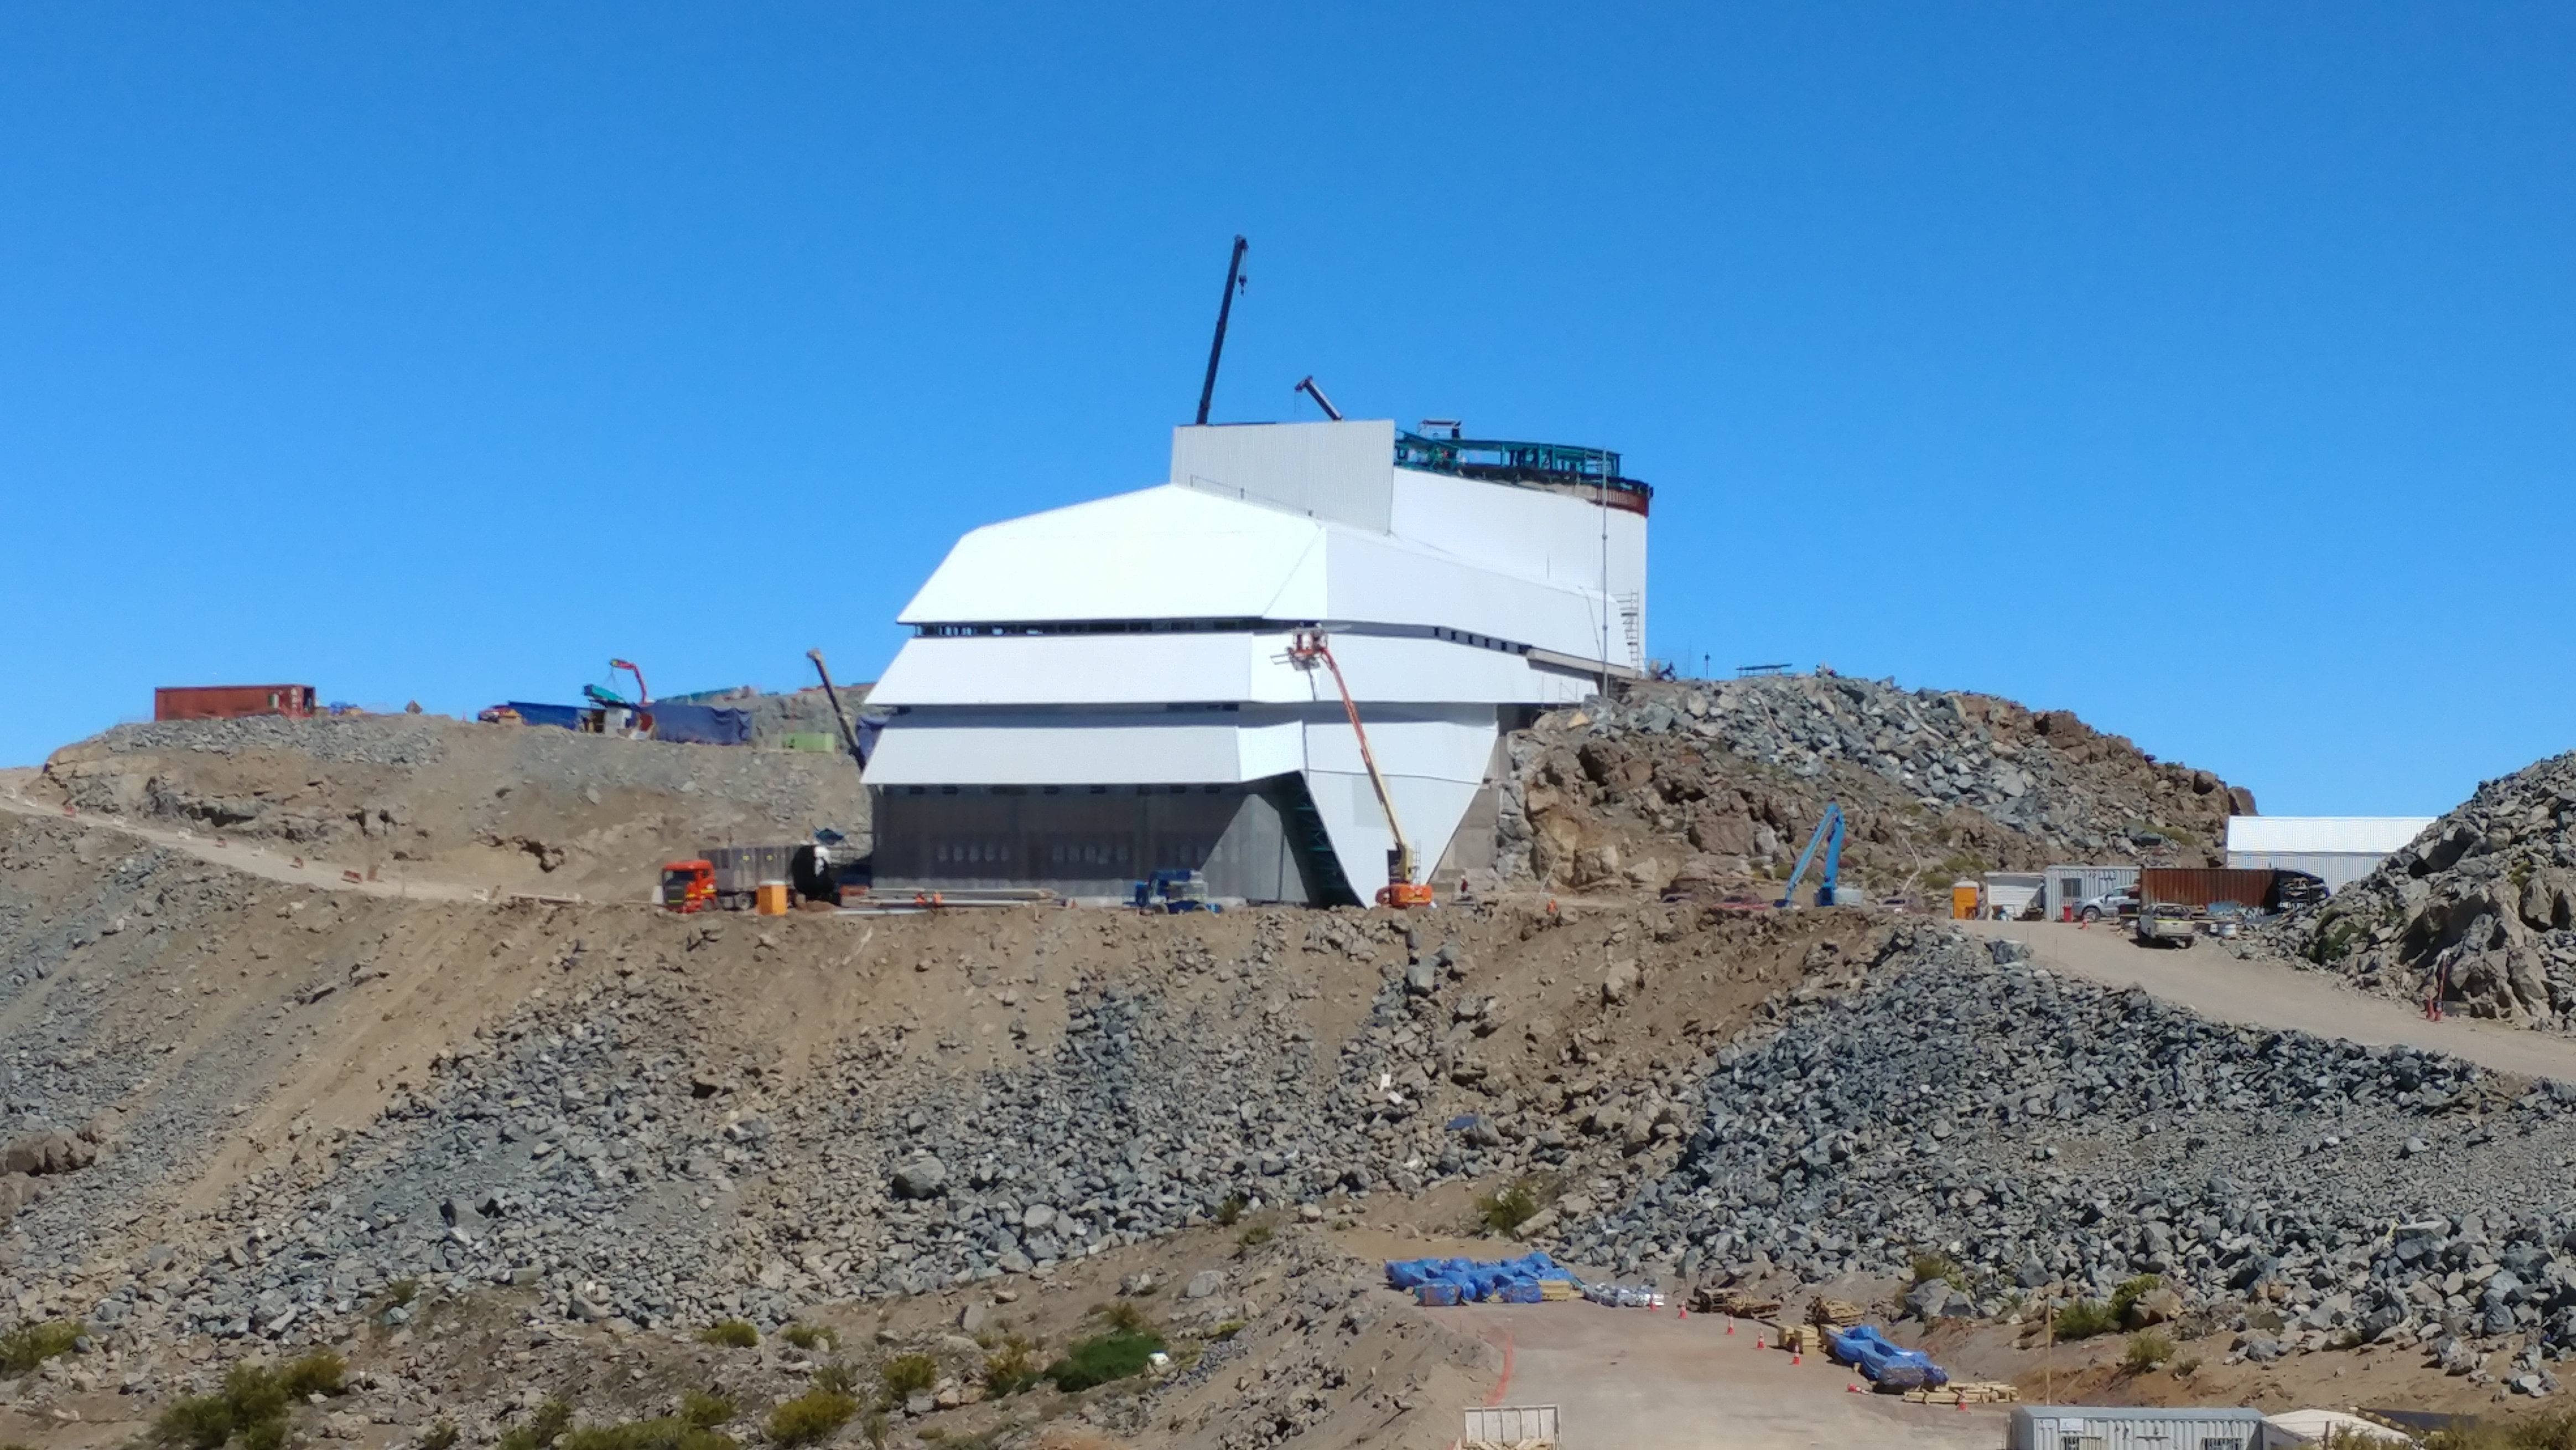

November Construction Update

General view of the LSST Observatory

Credit: Rubin Observatory/NSF/AURA